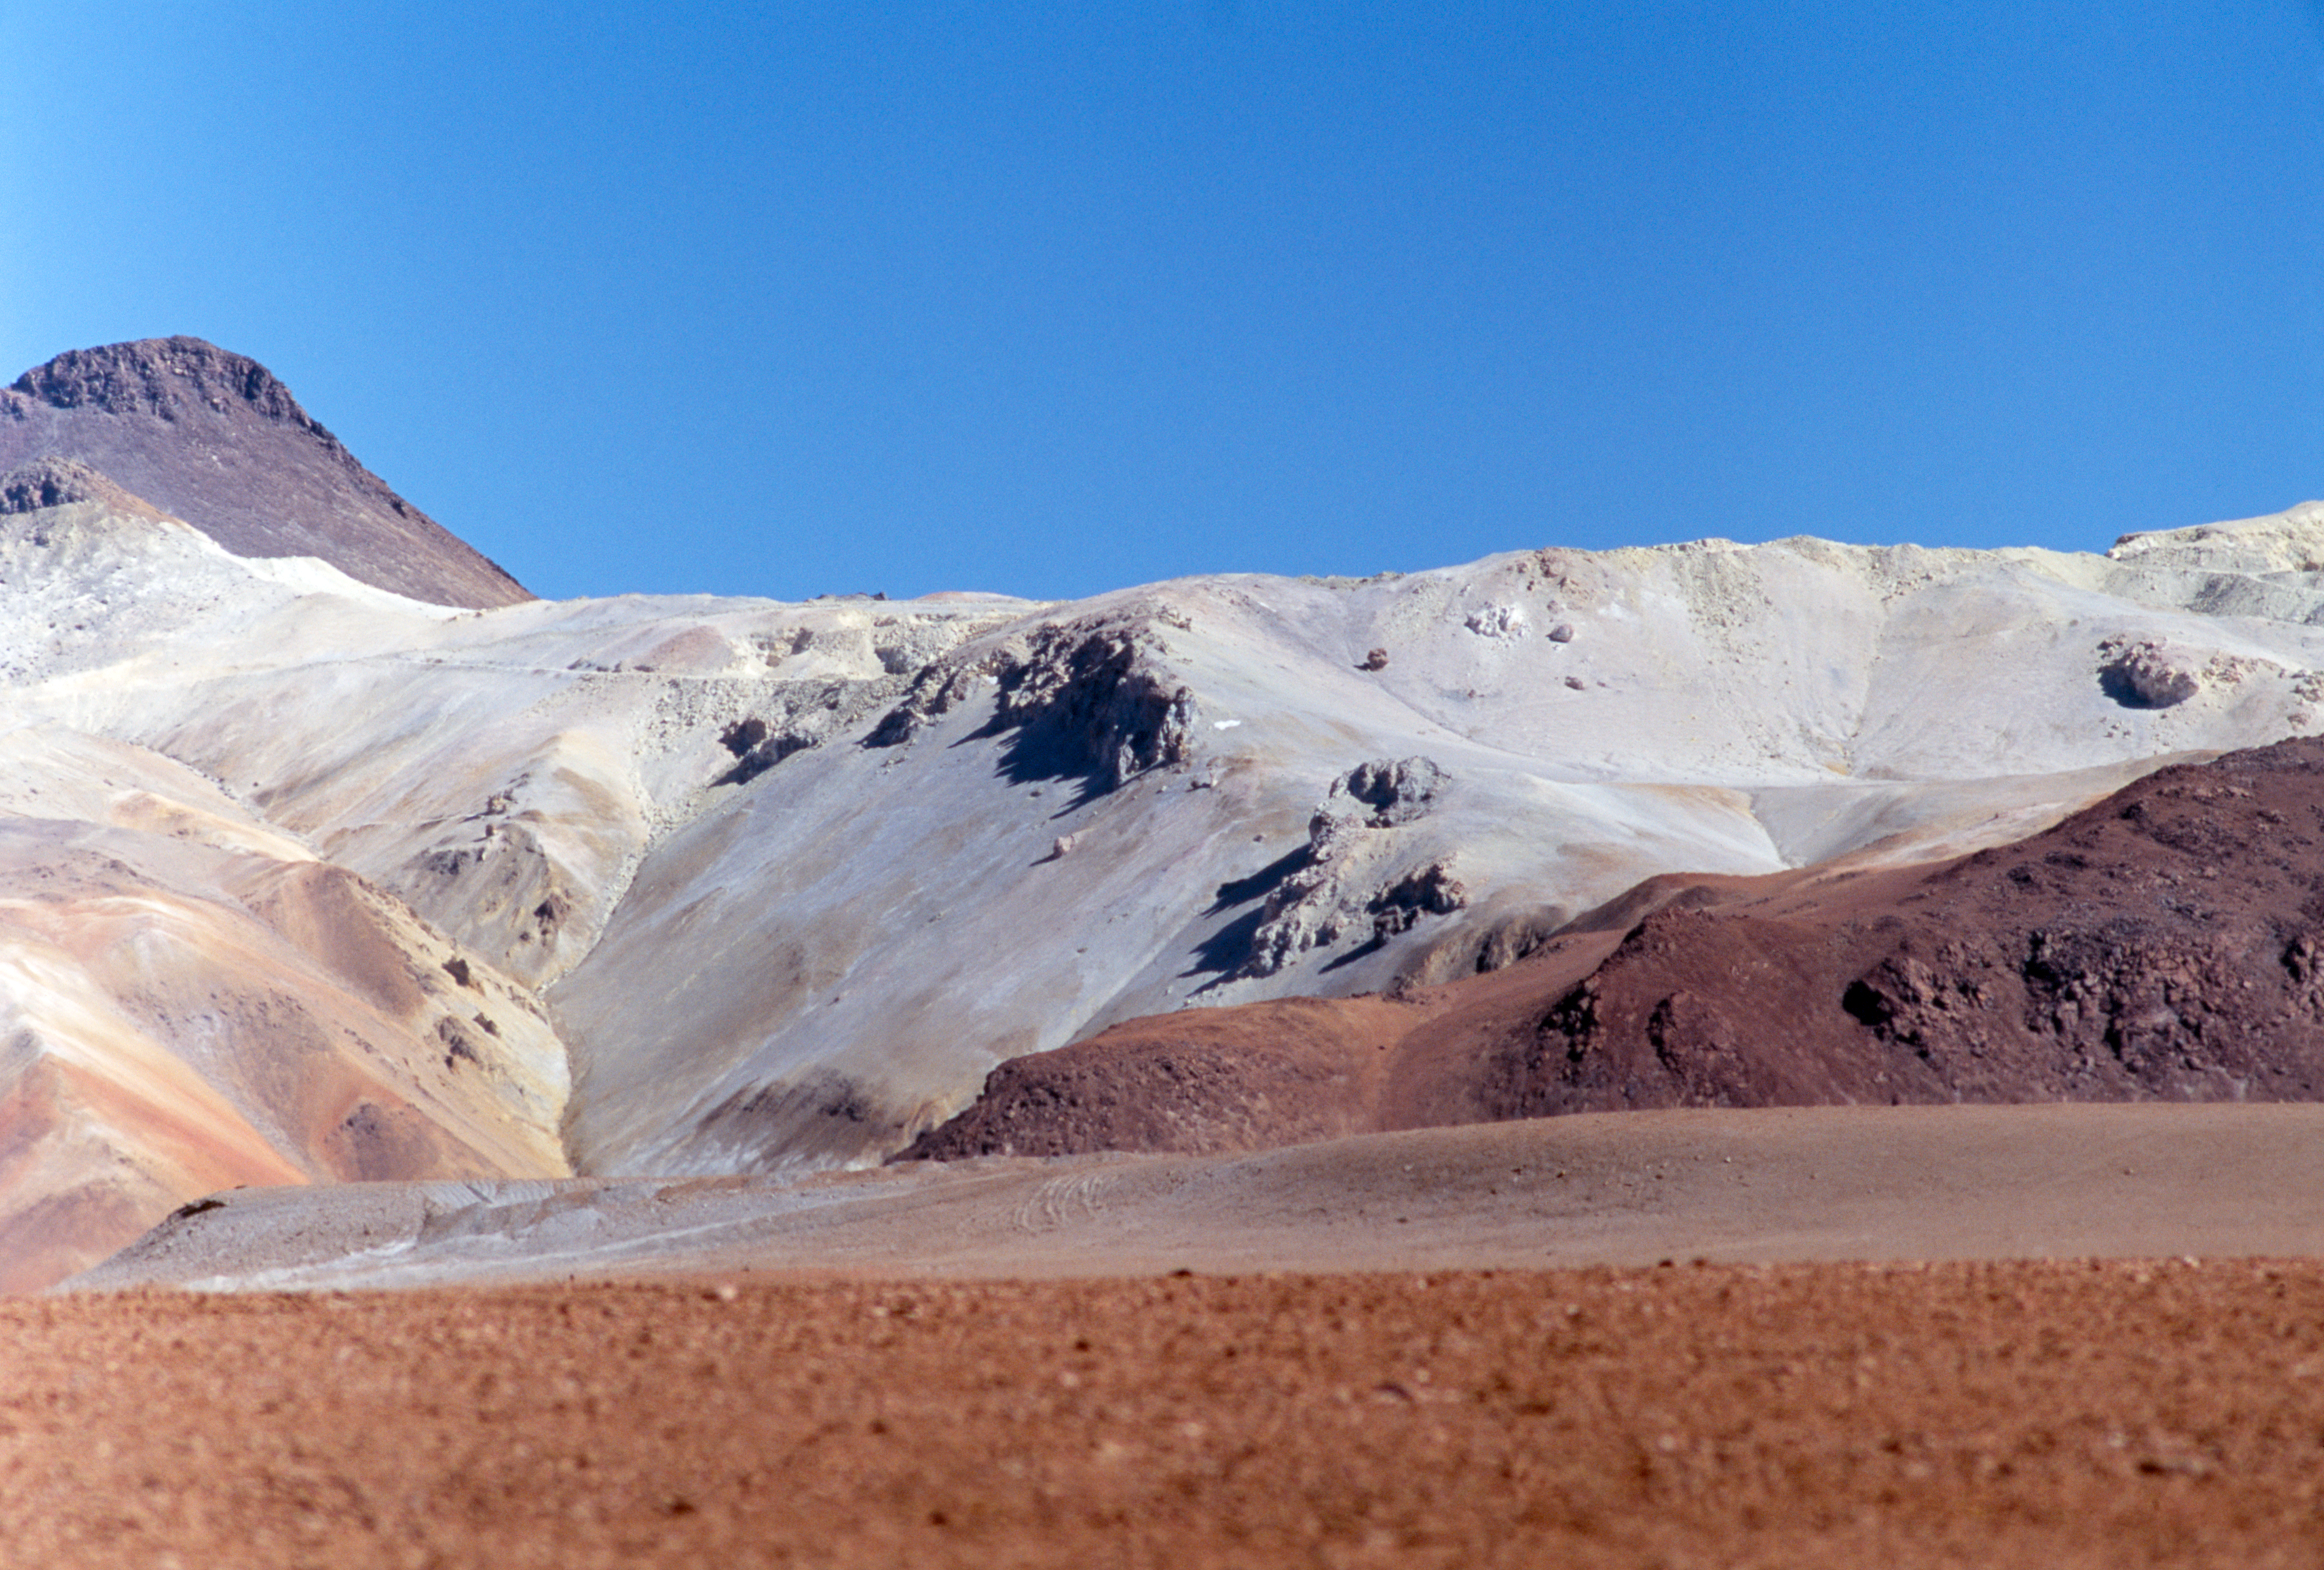

Snowy mountain?

Although it would seem that this mountain is covered in snow, the white layer is a combination of various minerals and salts. This image was obtained in December 2004 on the high site in the Chilean desert.

Credit: ESO